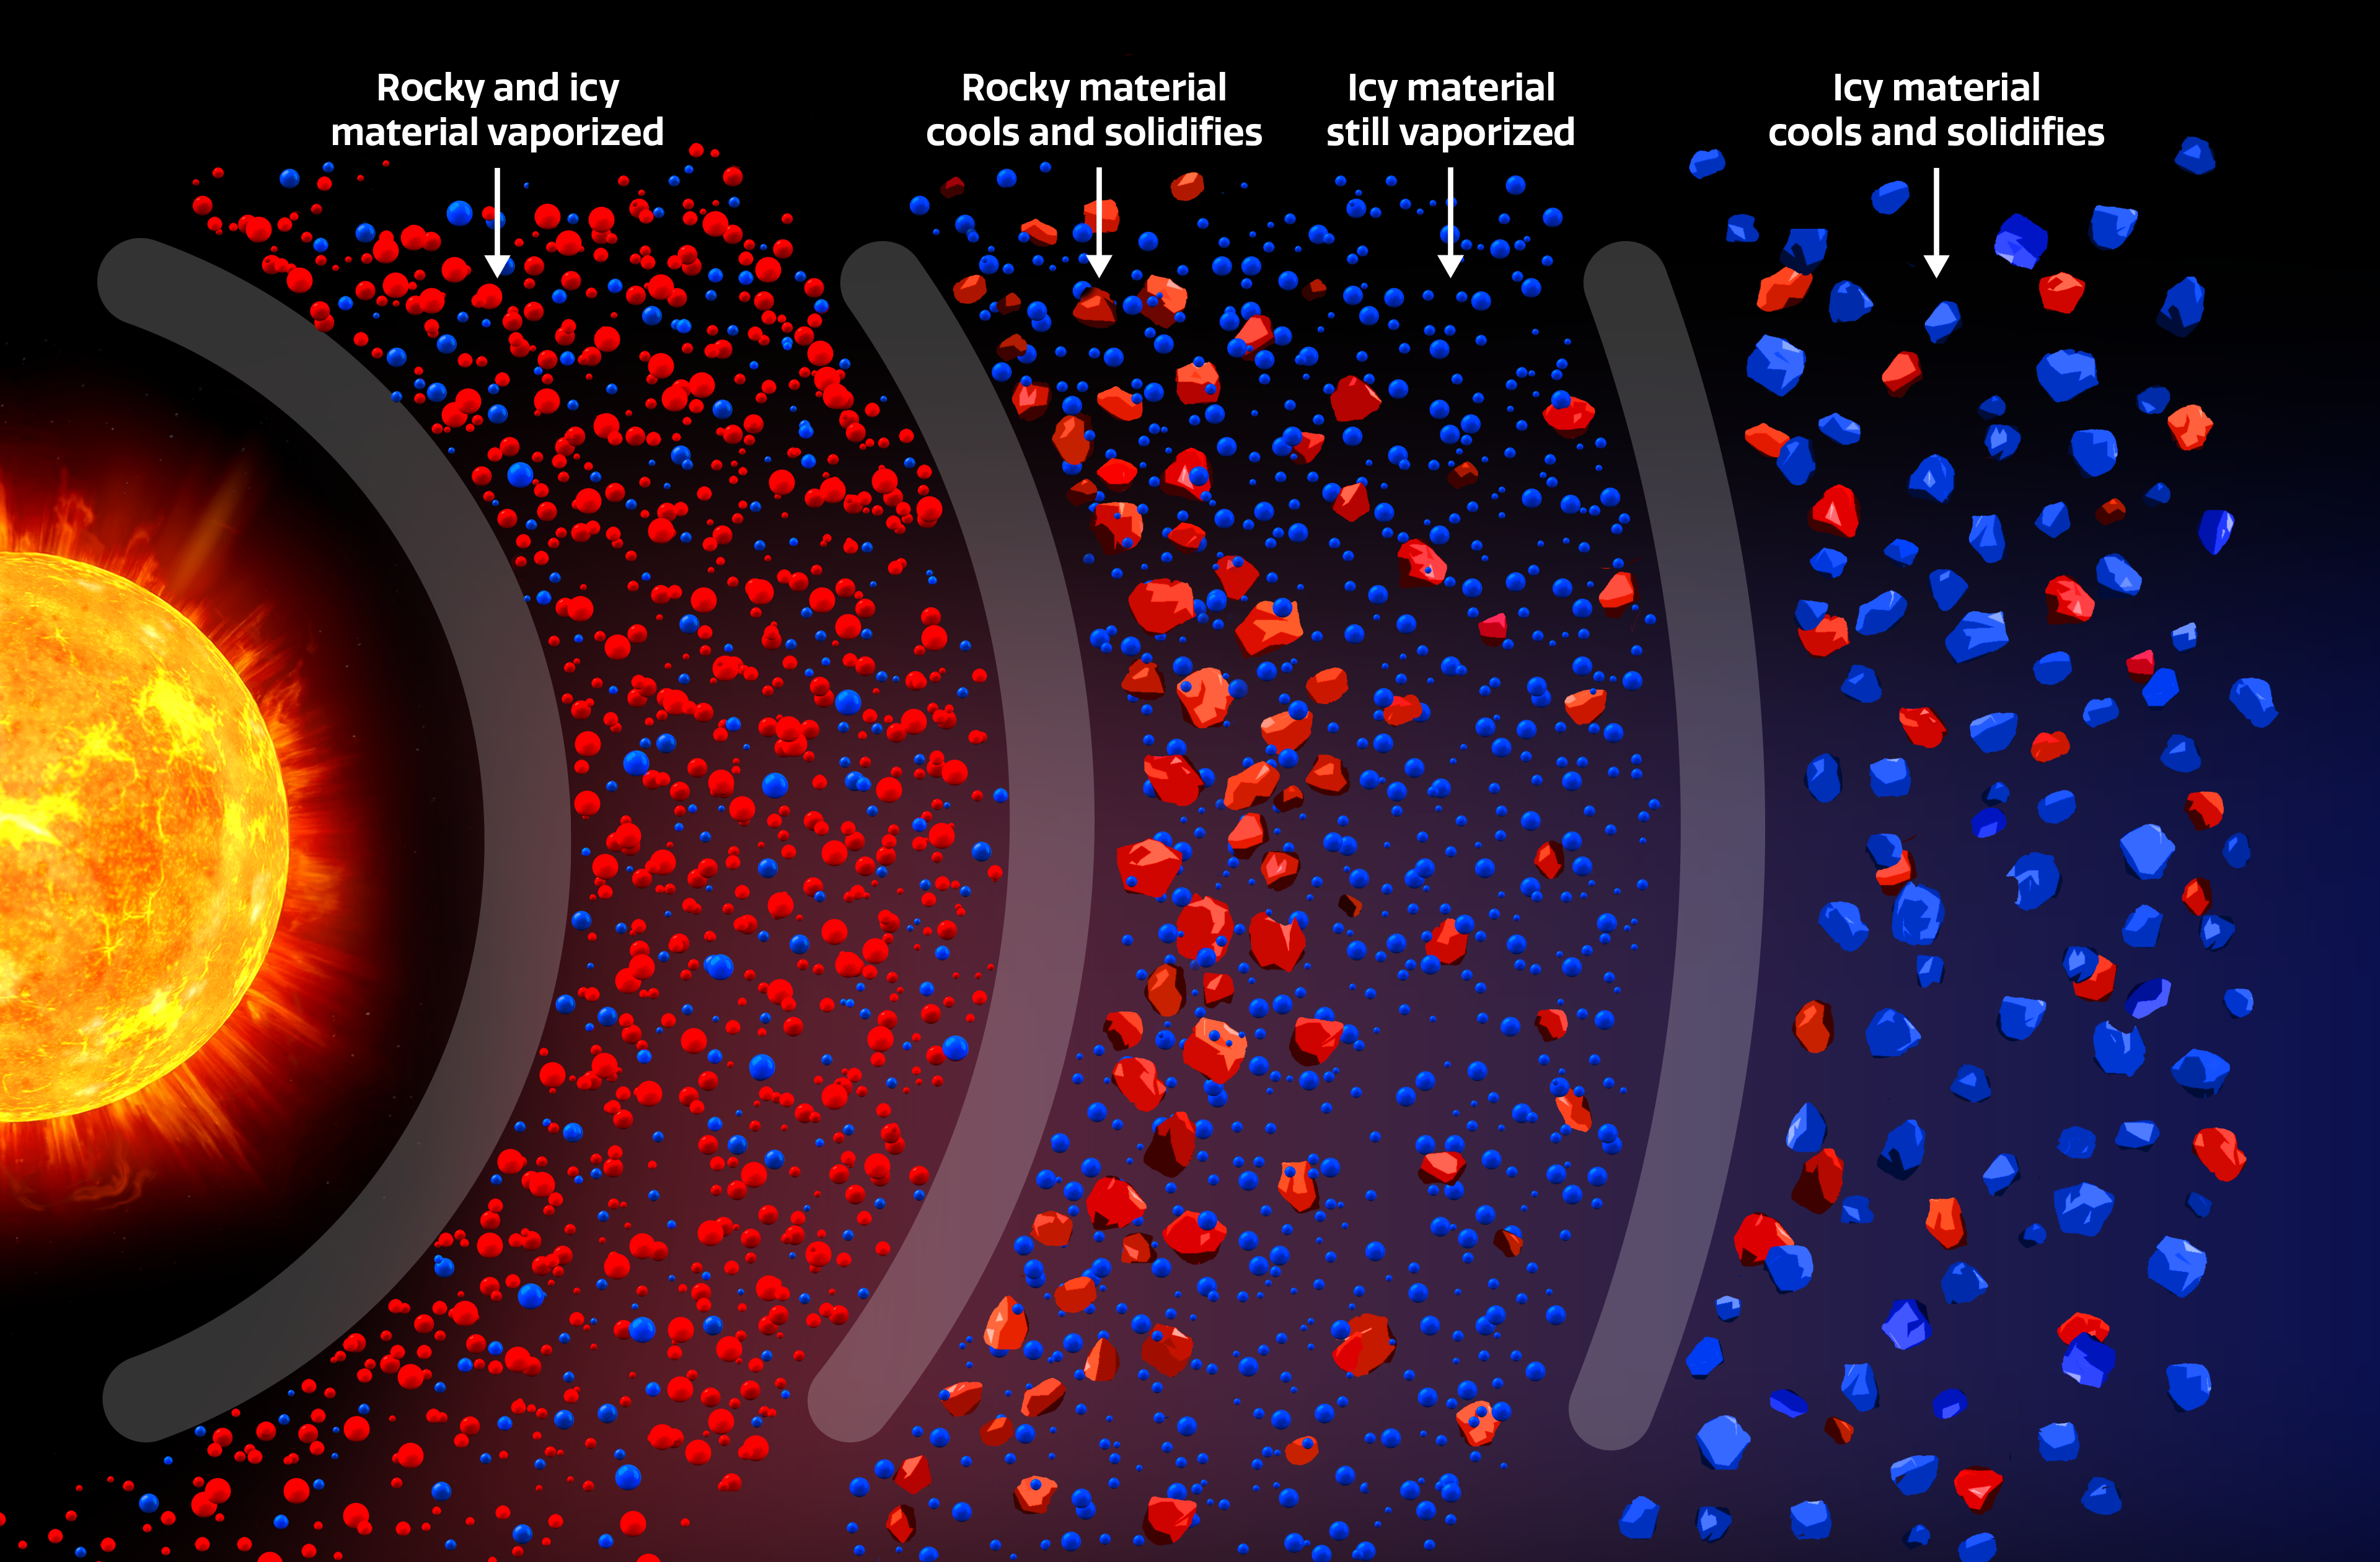

Protoplanetary Disk

This illustration shows how rocky and icy materials disperse into a gradient within a star’s protoplanetary disk because of their different temperature thresholds.

Credit: NOIRLab/NSF/AURA/P. Marenfeld